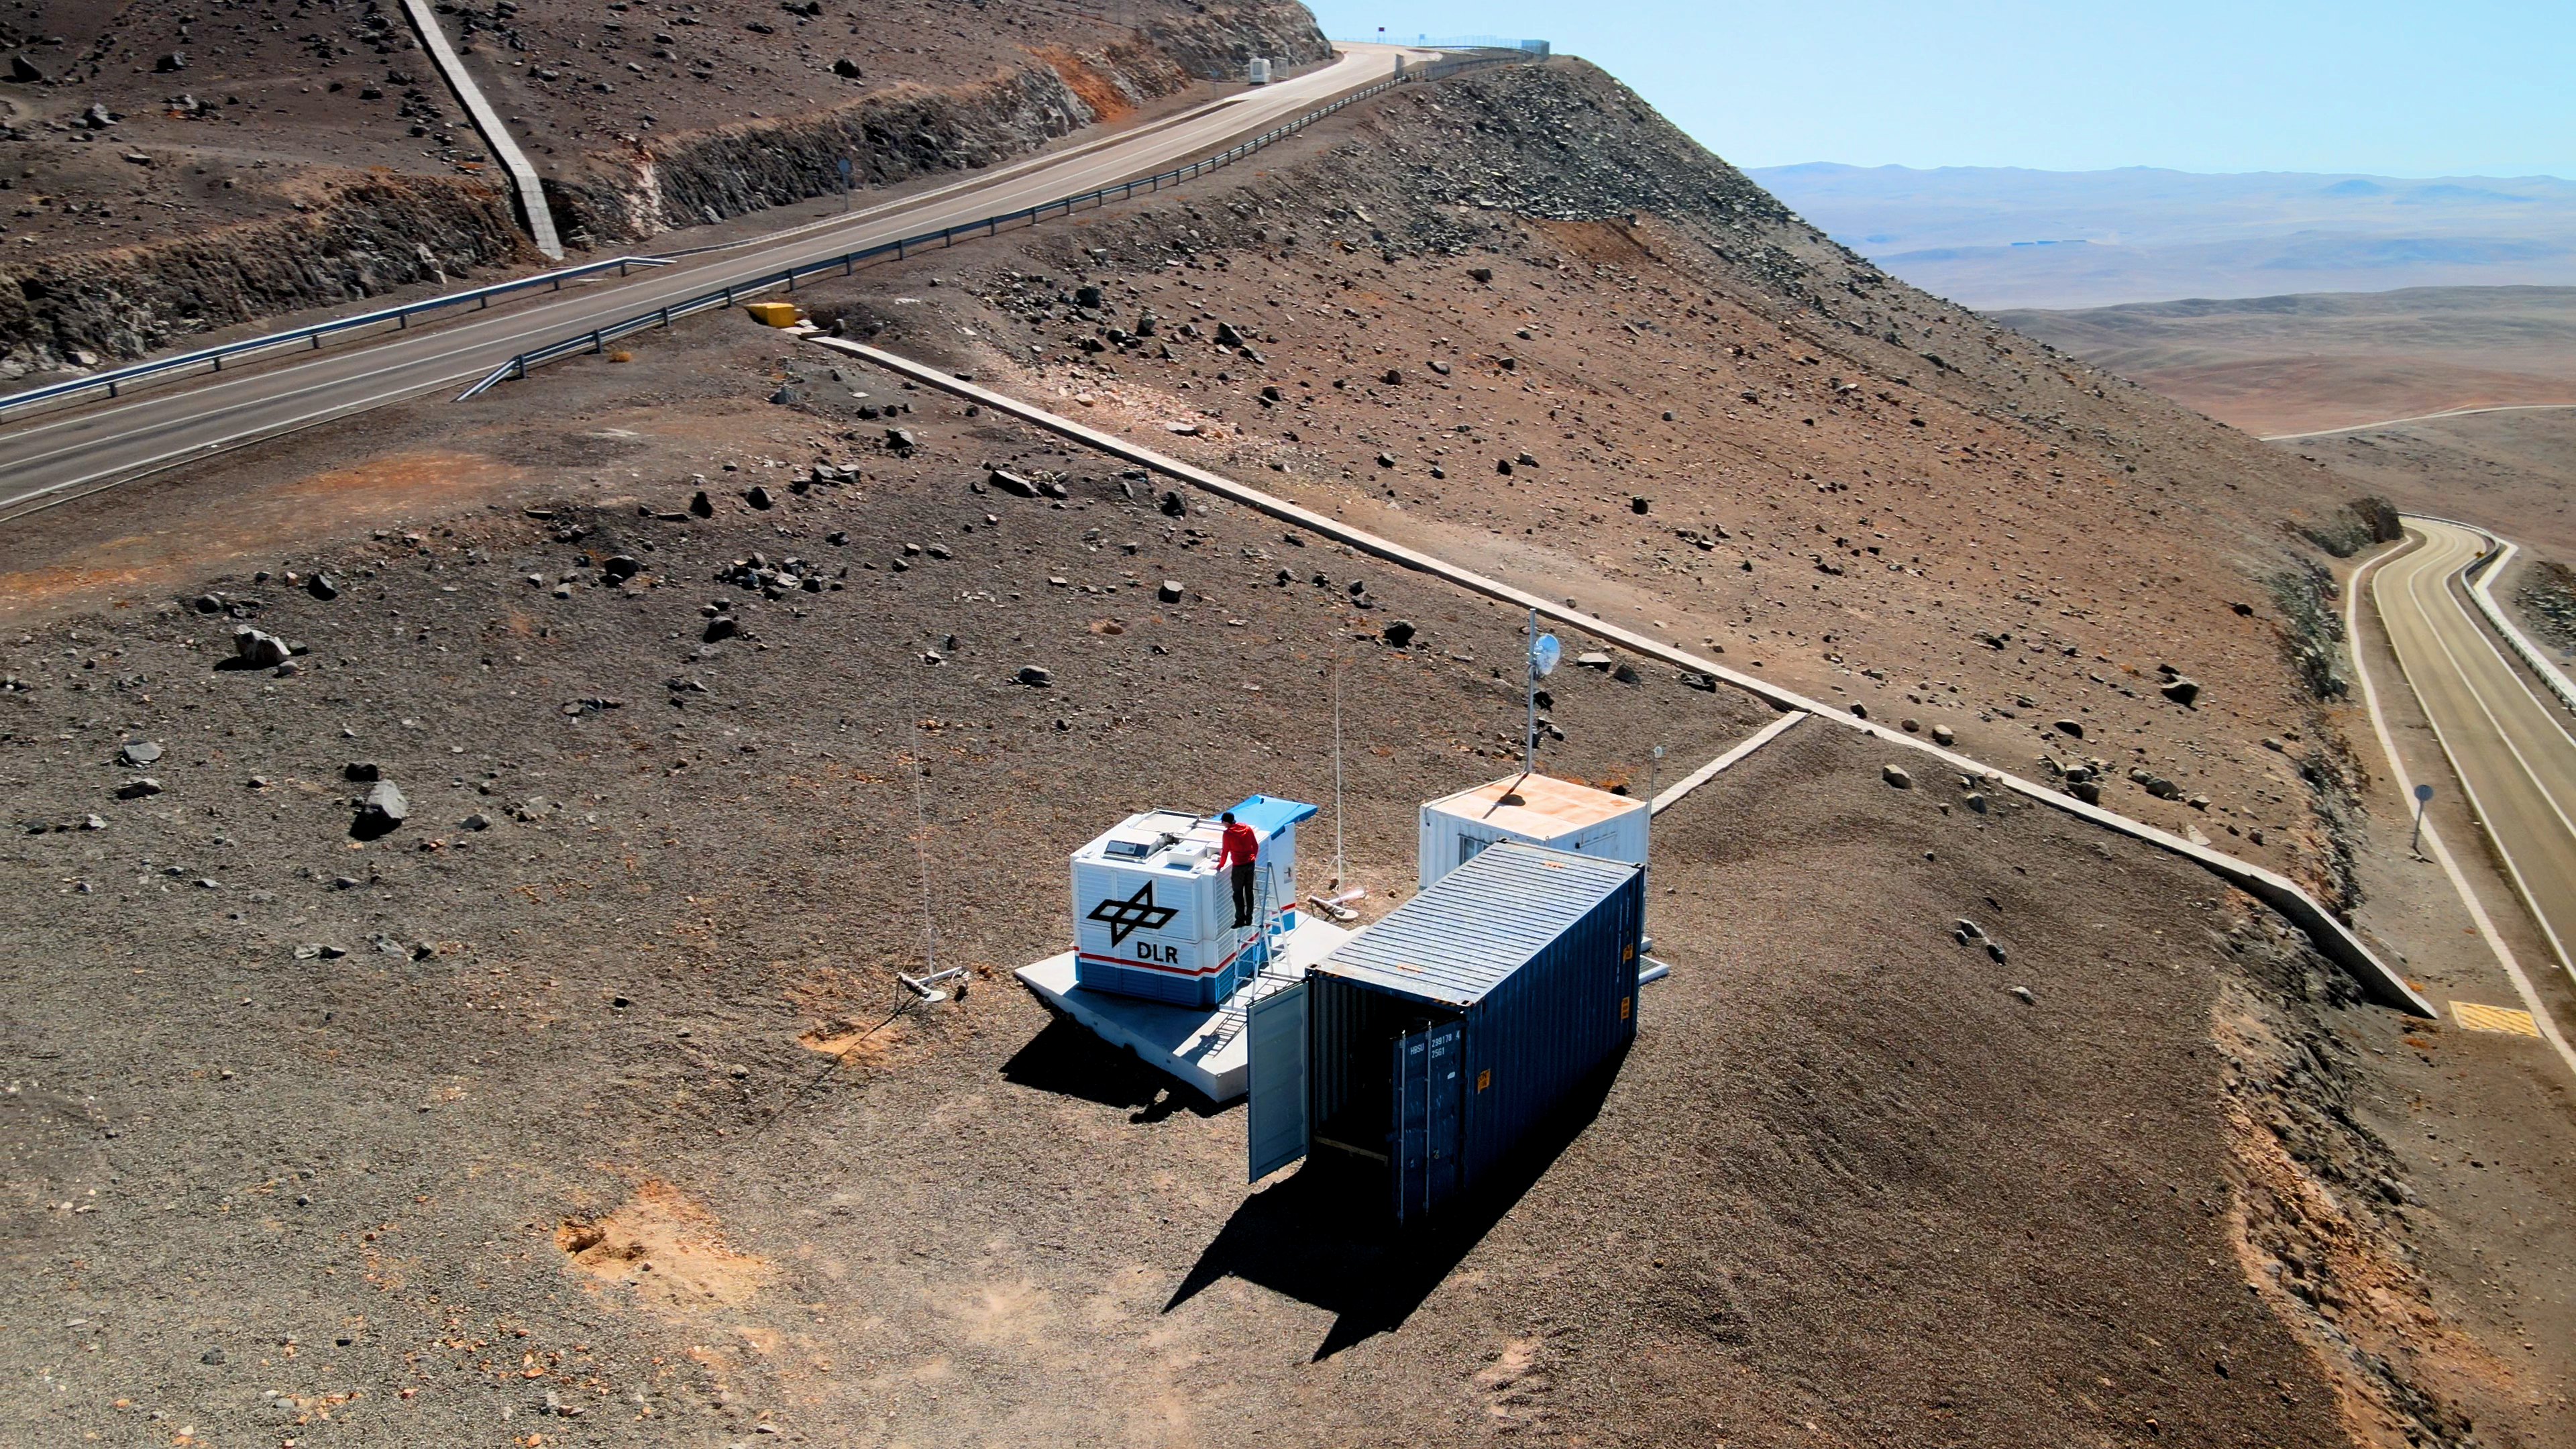

Researchers setting up the OASIS project container at ESO’s Paranal Observatory

The OASIS project enjoys a privileged spot on the mountainsides of ESO’s Paranal Observatory in Chile’s Atacama Desert, less than 500 metres away from the Very Large Telescope. Here, OASIS will see more clear nights than almost anywhere else in the world, giving researchers an exceptional window to track turbulence in the atmosphere. This project, operated by the German Aerospace Centre (DLR), aims to observe the influence earthquakes on the seafloor have on atmosphere turbulence, and ideally show that this technology could provide an early warning system for tsunamis.

Credit: ESO